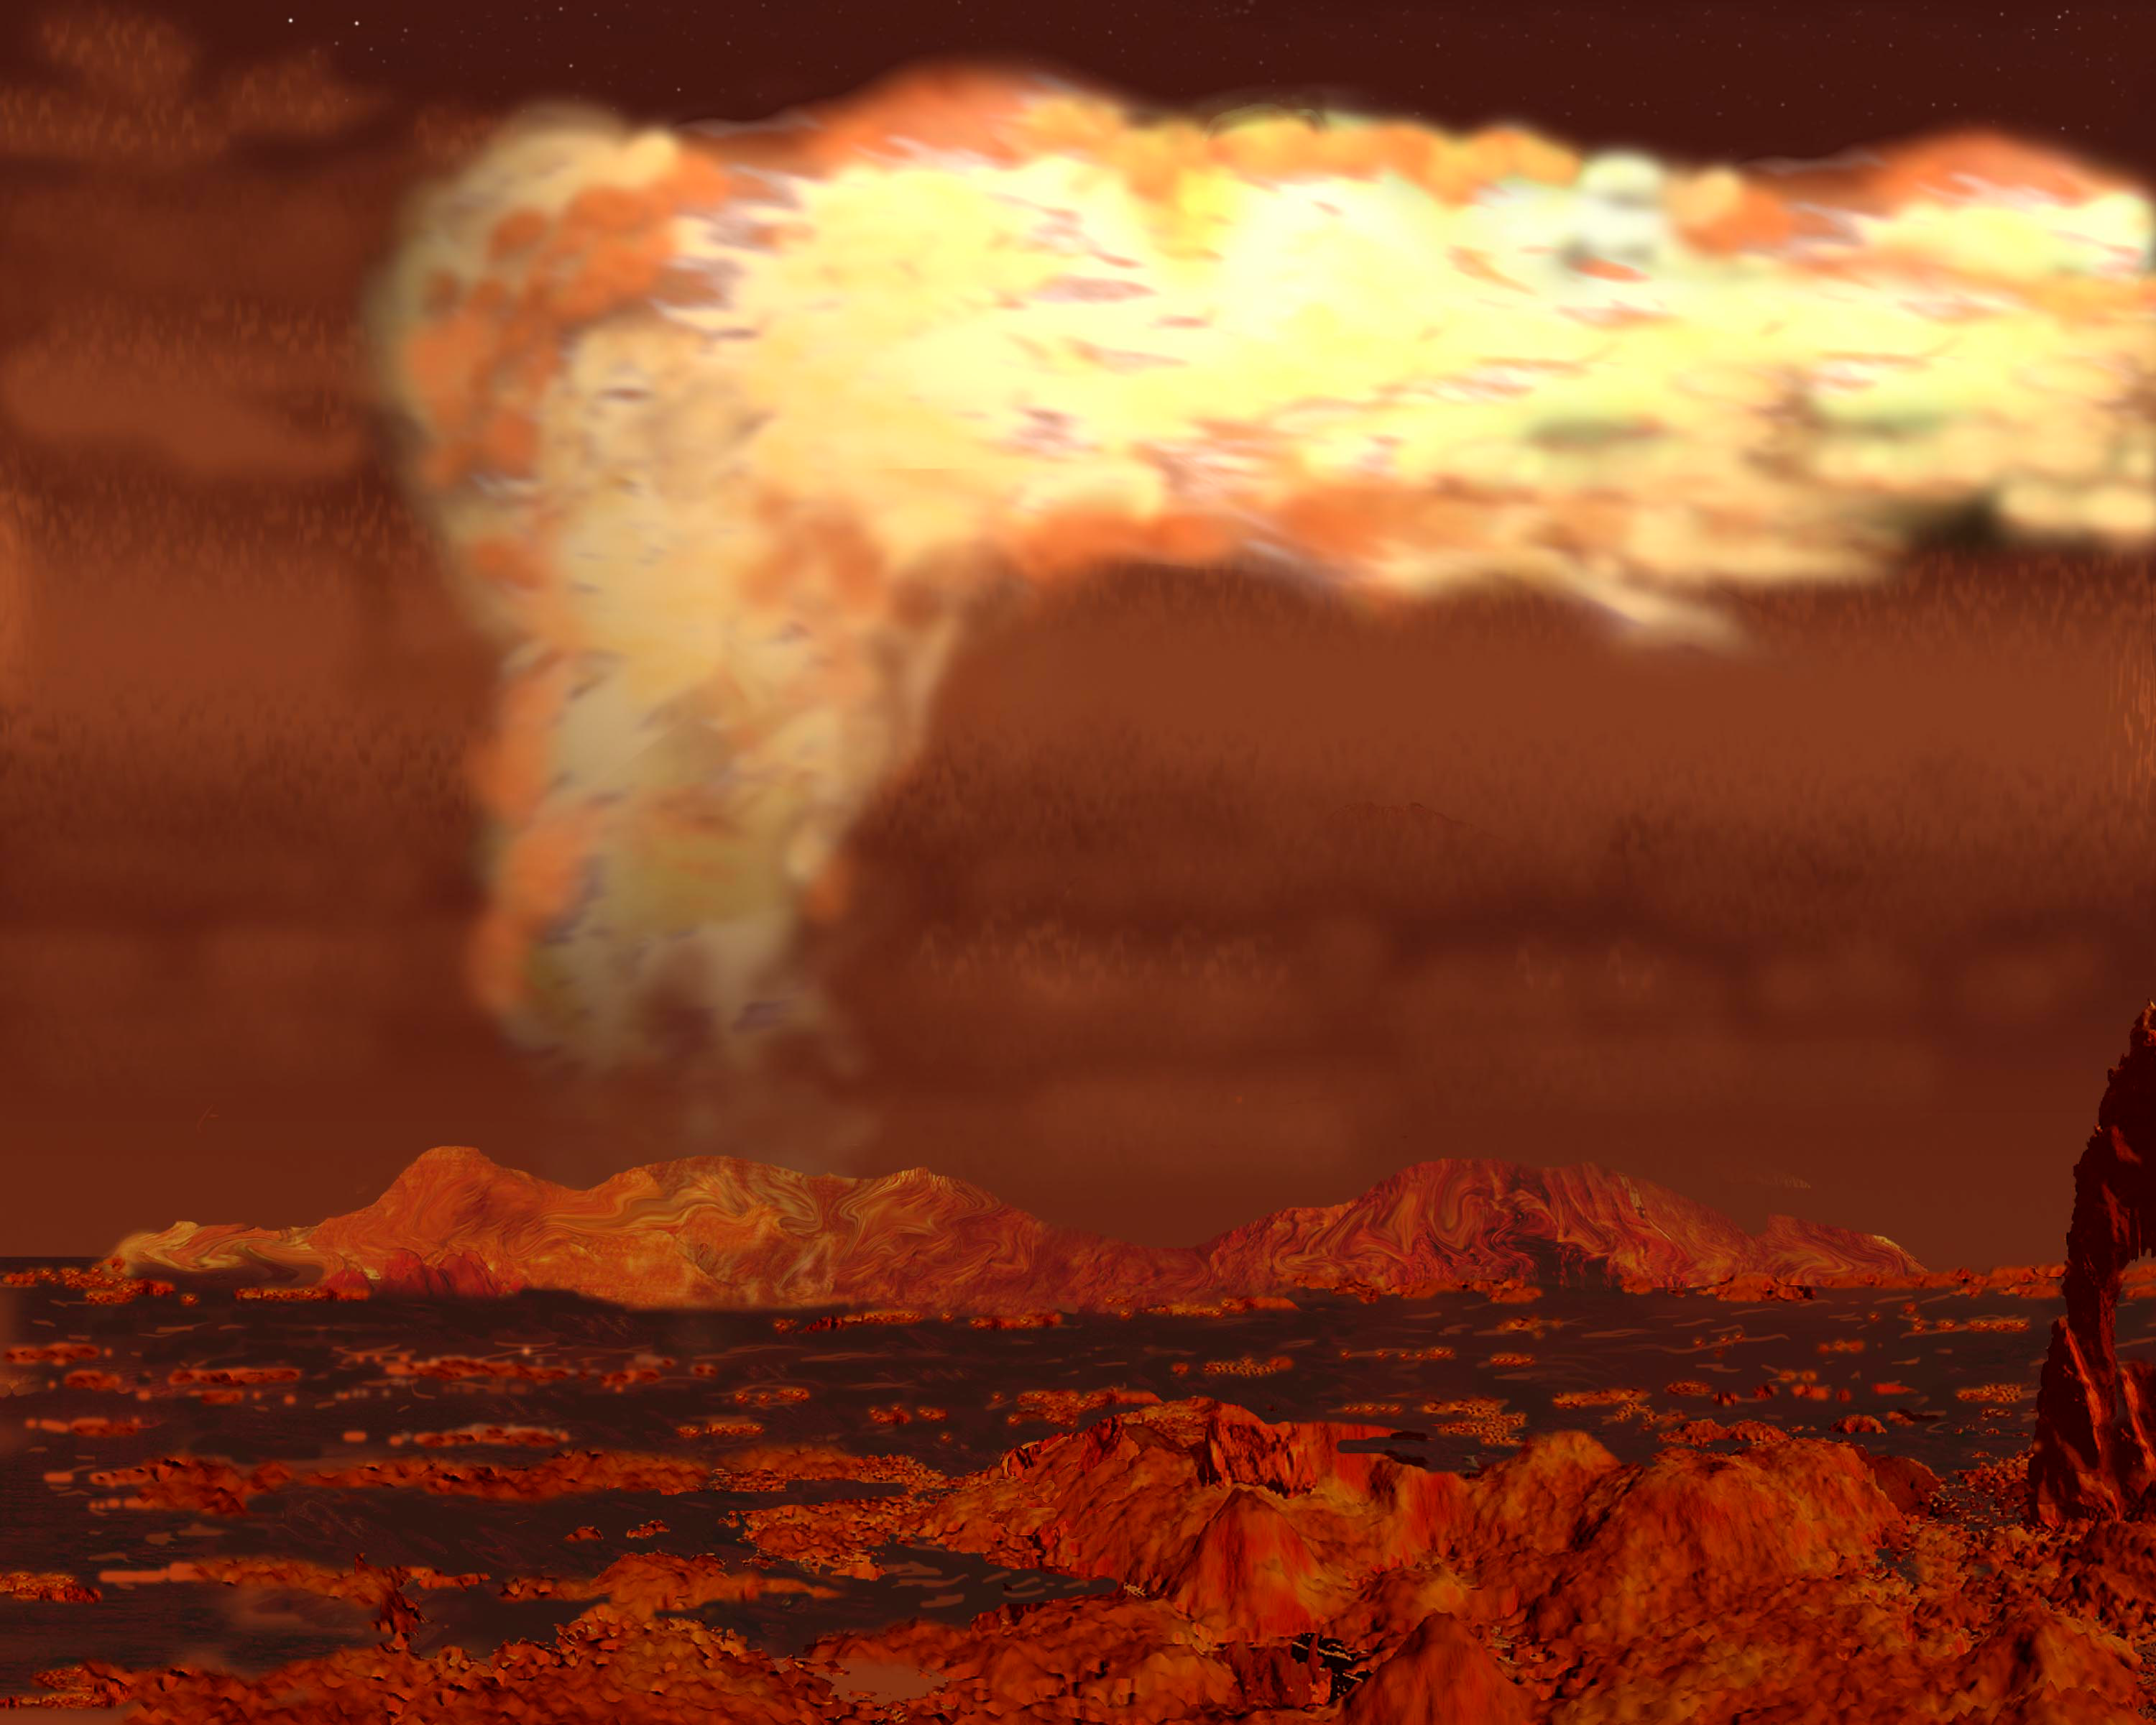

Cracks or Cryovolcanoes? Surface Geology Creates Clouds on Titan as Observed by Gemini and Keck

Artist's interpretation of methane volcanic process that might produce the cloud features seen by Gemini and Keck observations.

Credit: Gemini Illustration by Jon Lomberg